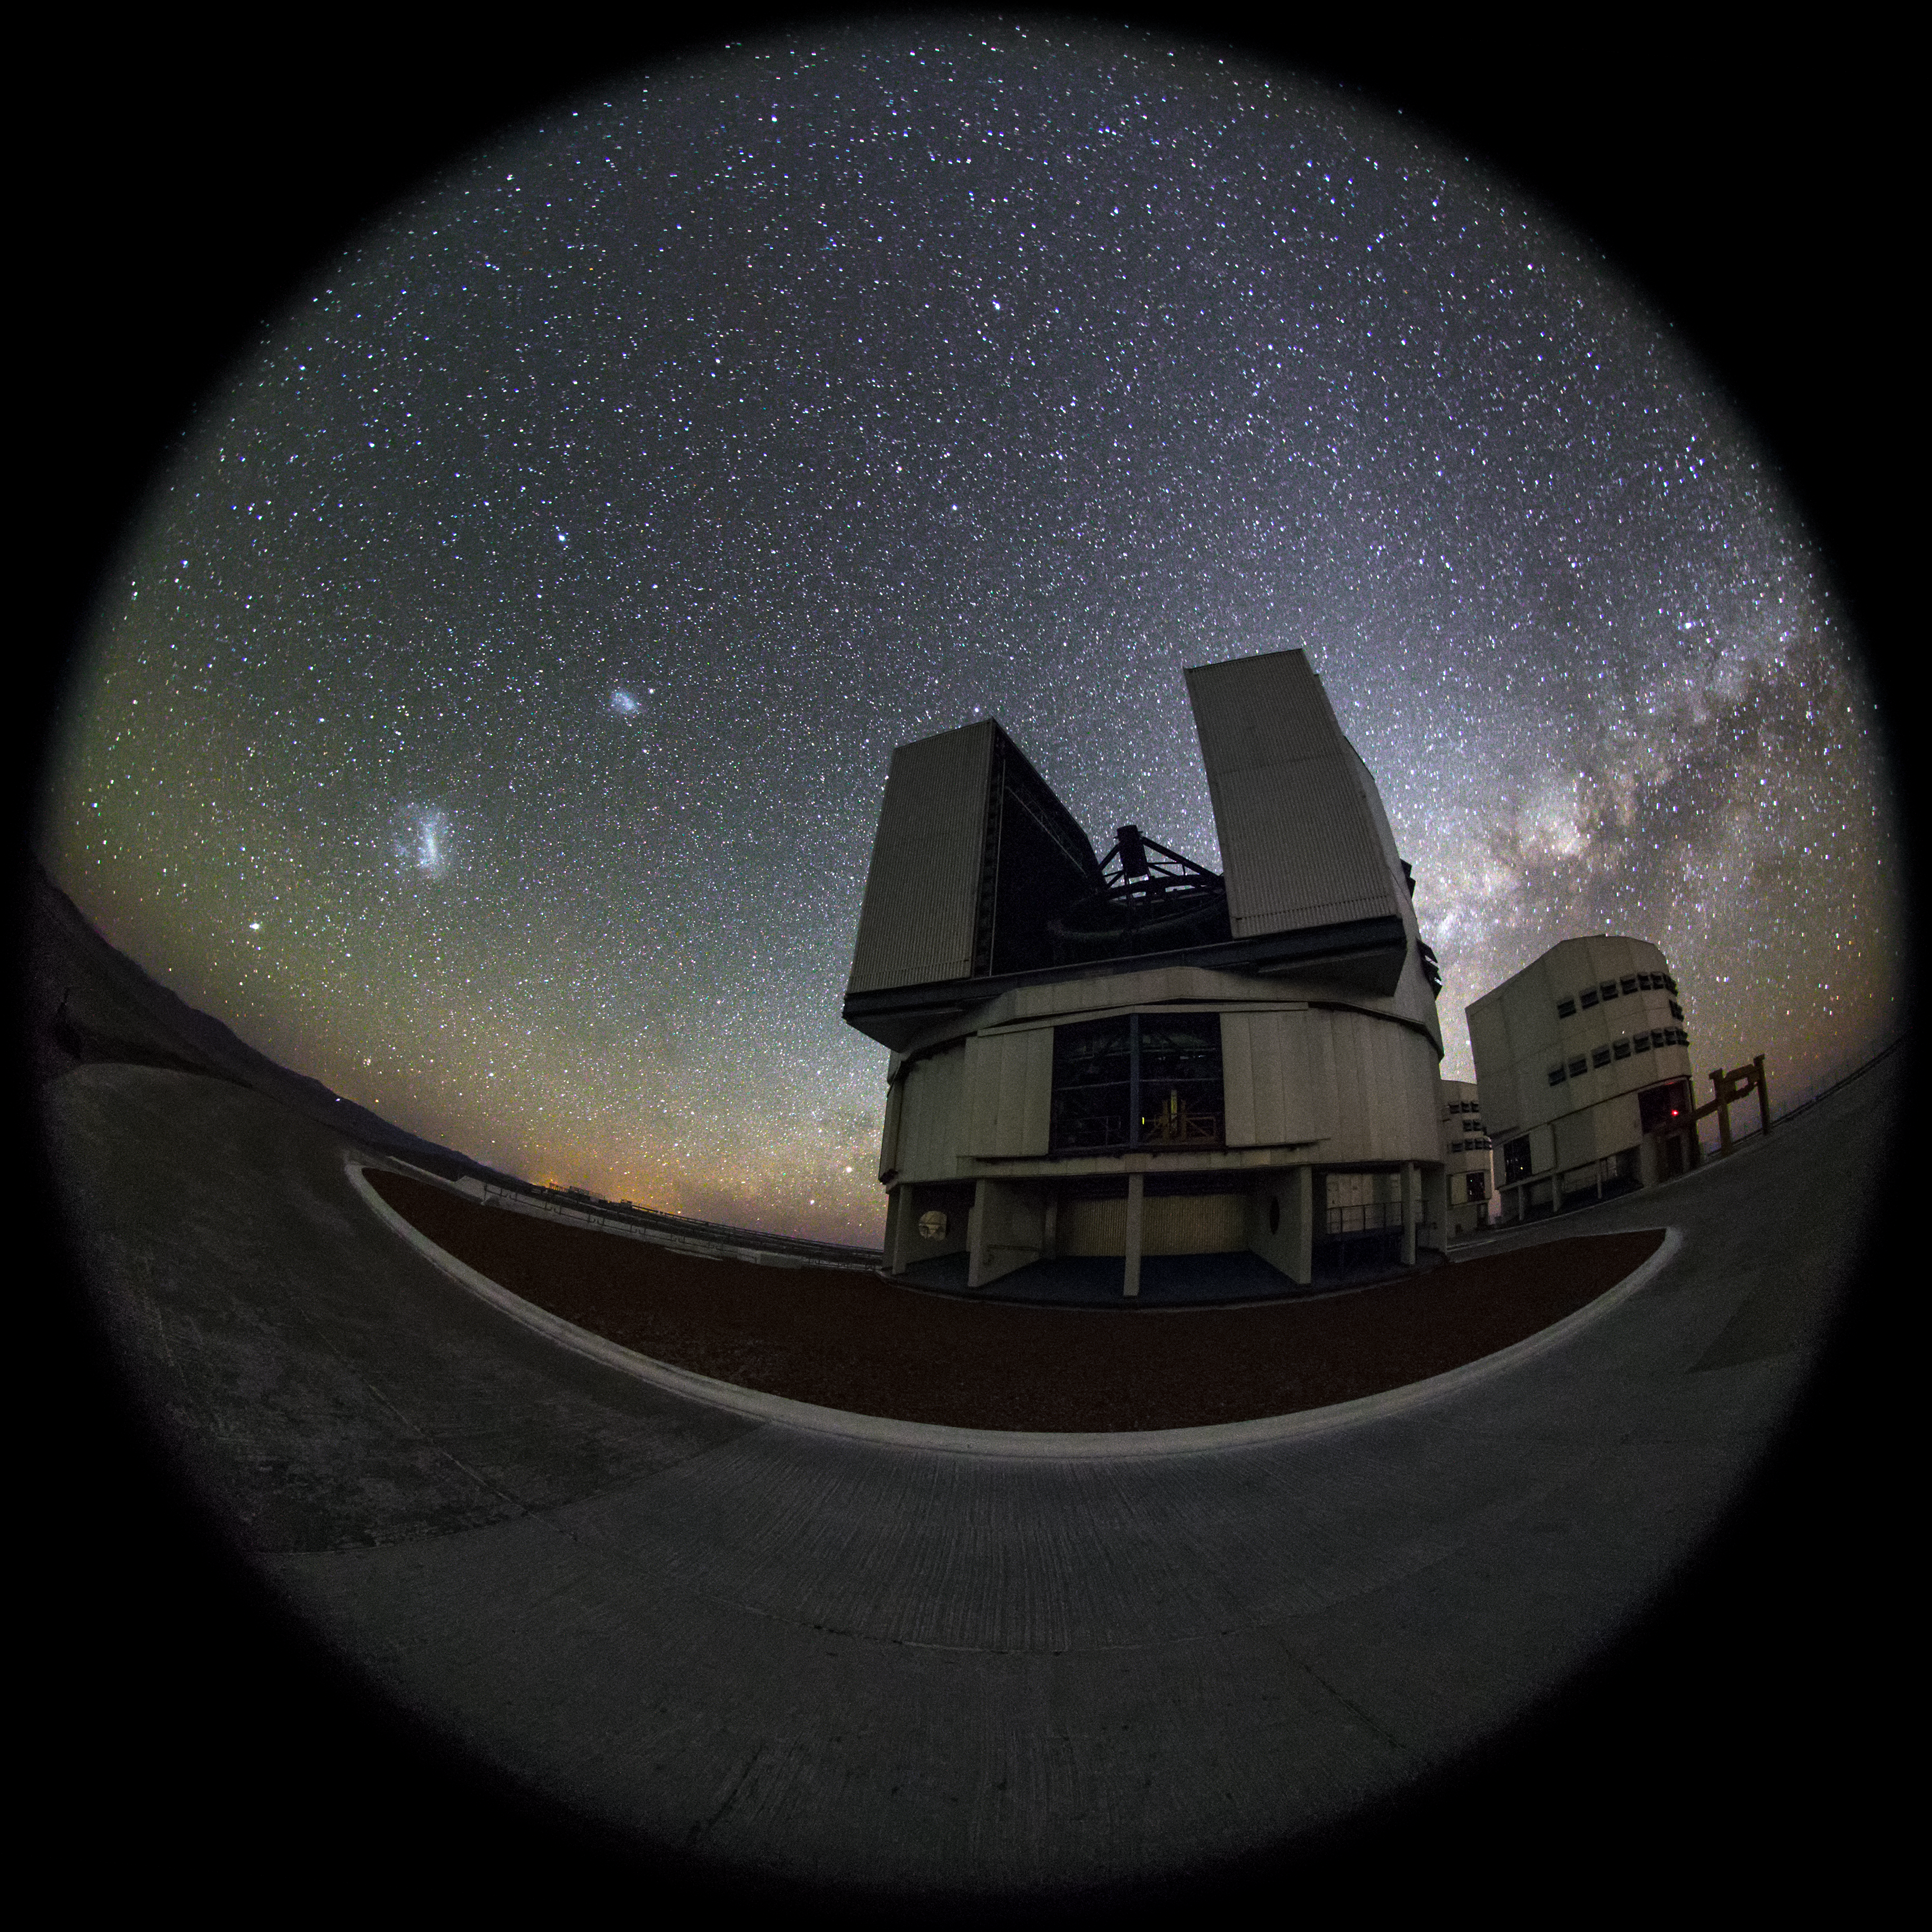

Glimpse of a rare glow

In the background of this fish-eye fulldome picture, the Large and Small Magellanic Cloud galaxies are visible to the left of the Yepun Unit Telescope, one of four such 8.2-metre instruments situated at the ESO-operated Very Large Telescope (VLT). Centre right, the zodiacal light glows above the Milky Way, which lies beyond the horizon. The VLT is based at the Cerro Paranal site in the Atacama Desert of northern Chile.

Credit: ESO/M. Claro